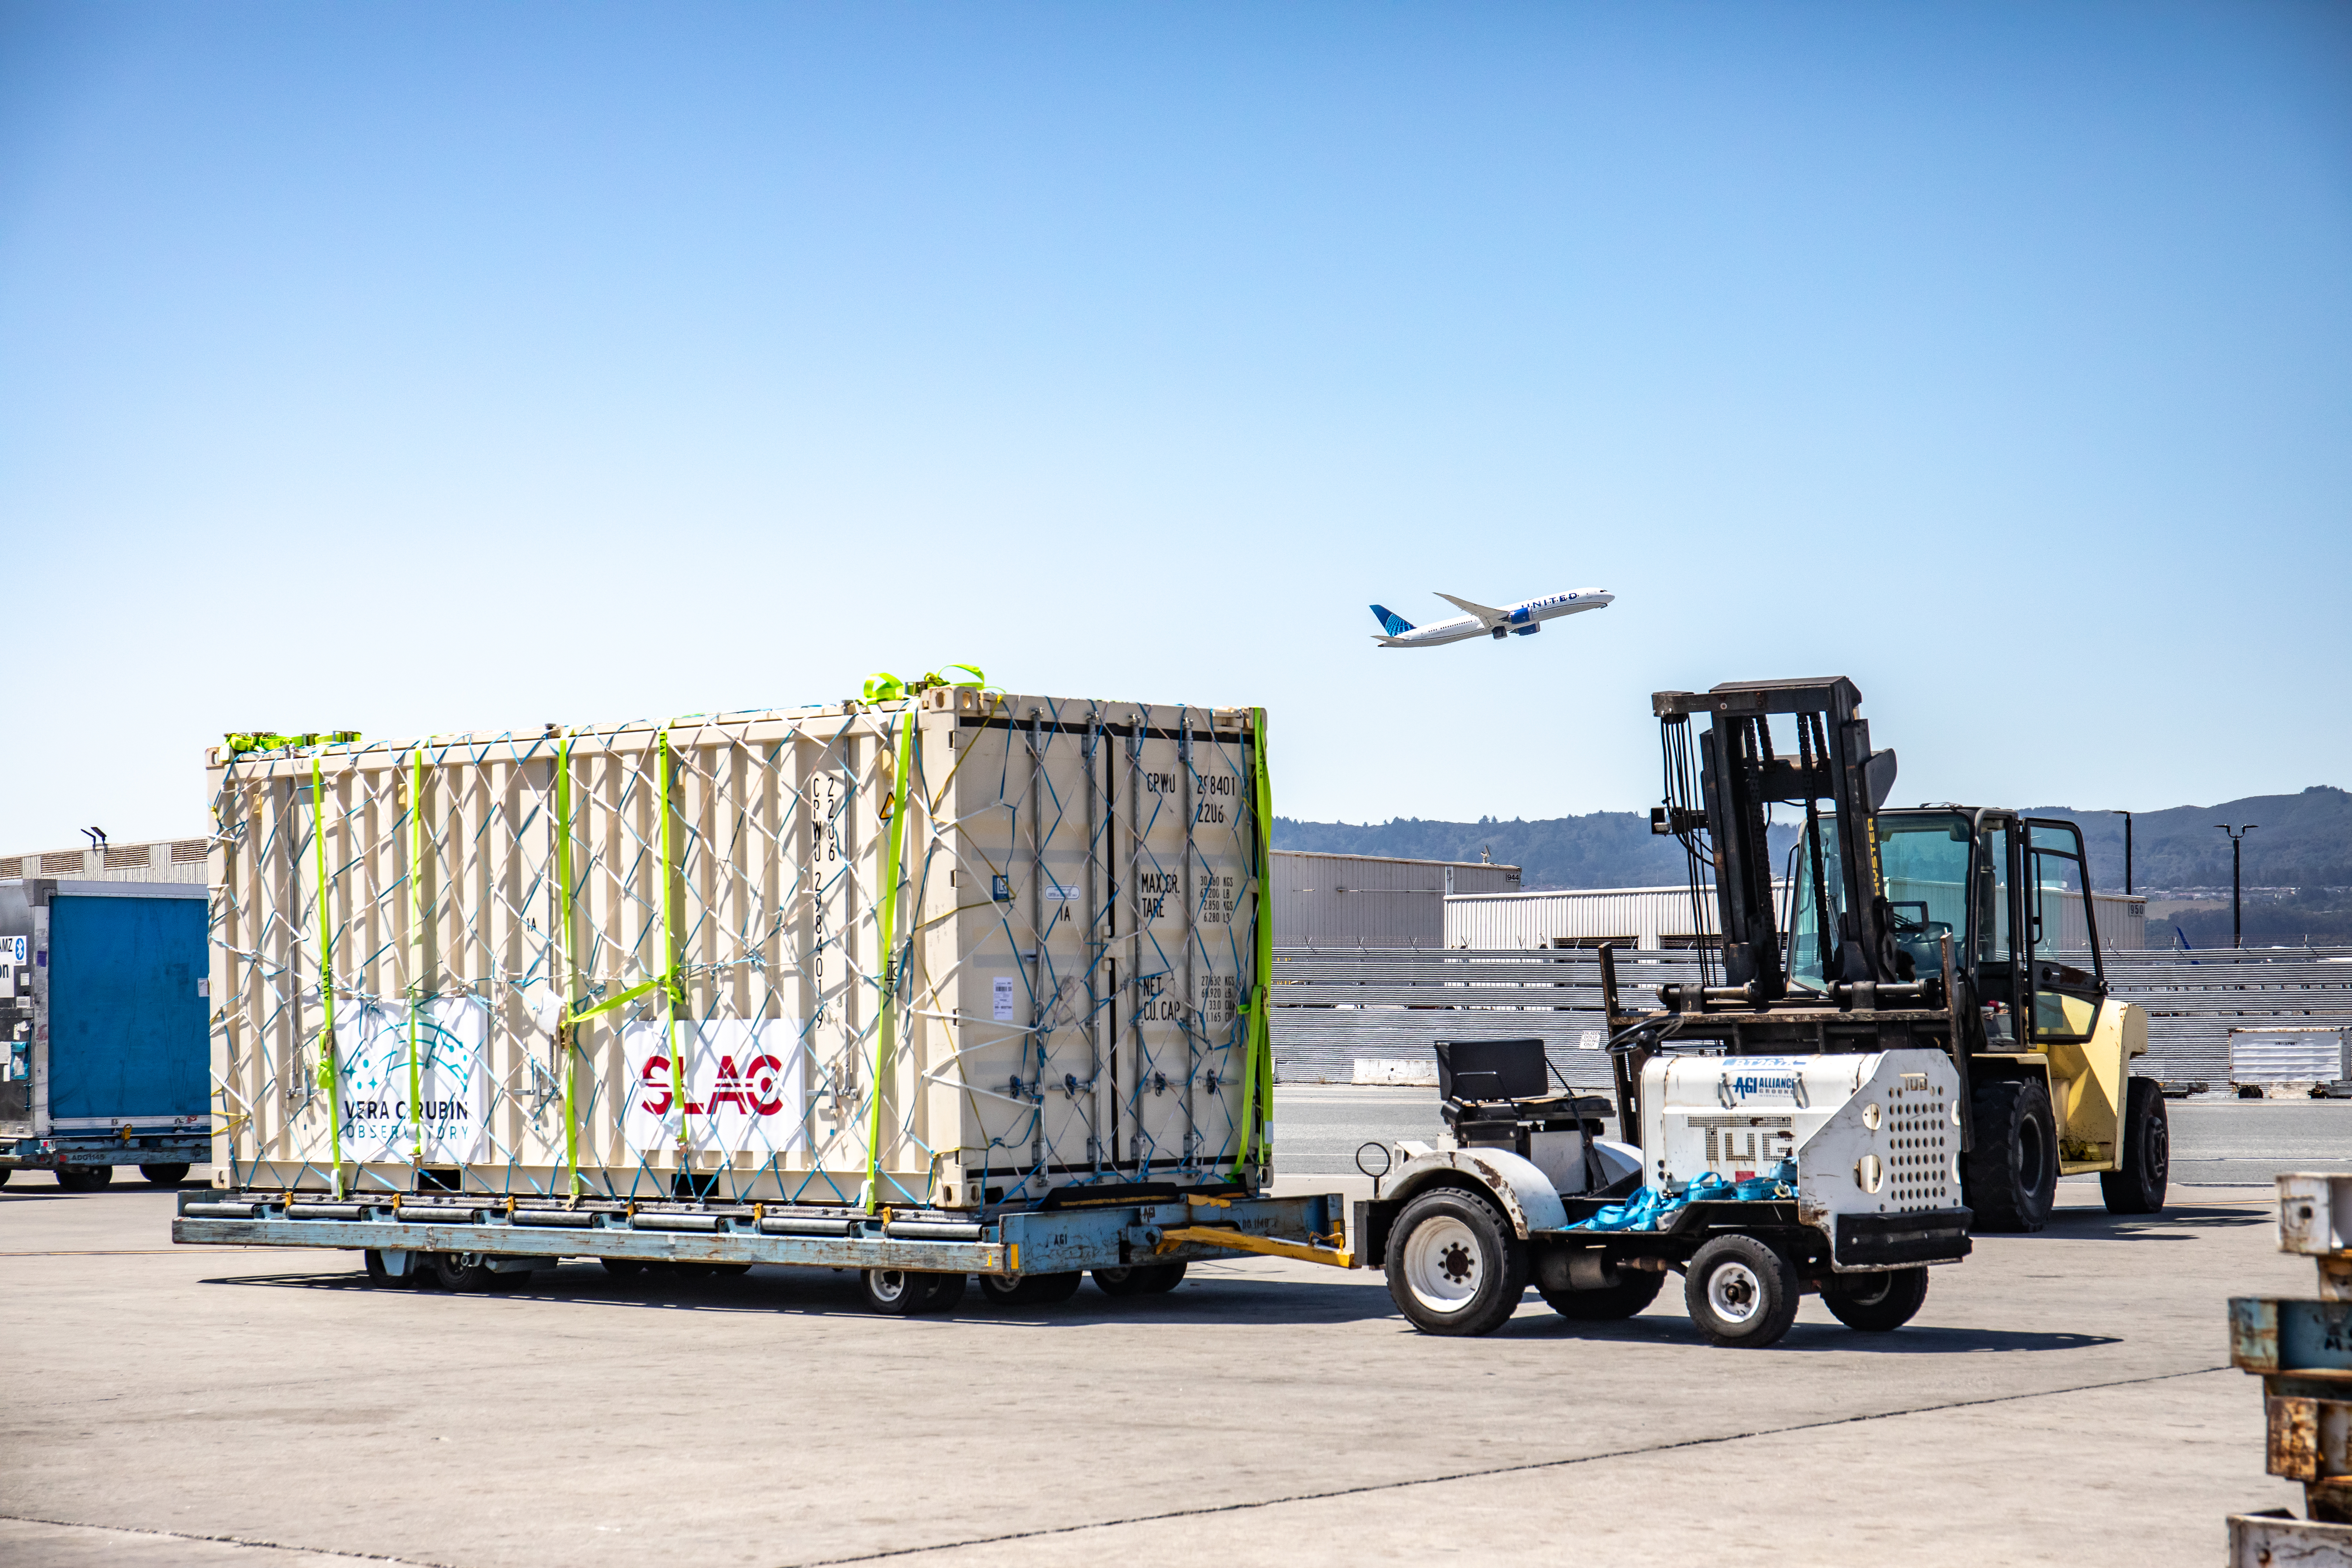

LSST Camera Flies Out to Chile

In the wee hours of May 14, the LSST Camera left SLAC and was taken to SFO, where it, and crates with camera parts, were loaded onto a 747 charter jet and flown to Santiago, Chile. It arrived at the Vera C. Rubin Observatory on May 16.

Credit: Jacqueline Ramseyer Orrell/SLAC National Accelerator Laboratory